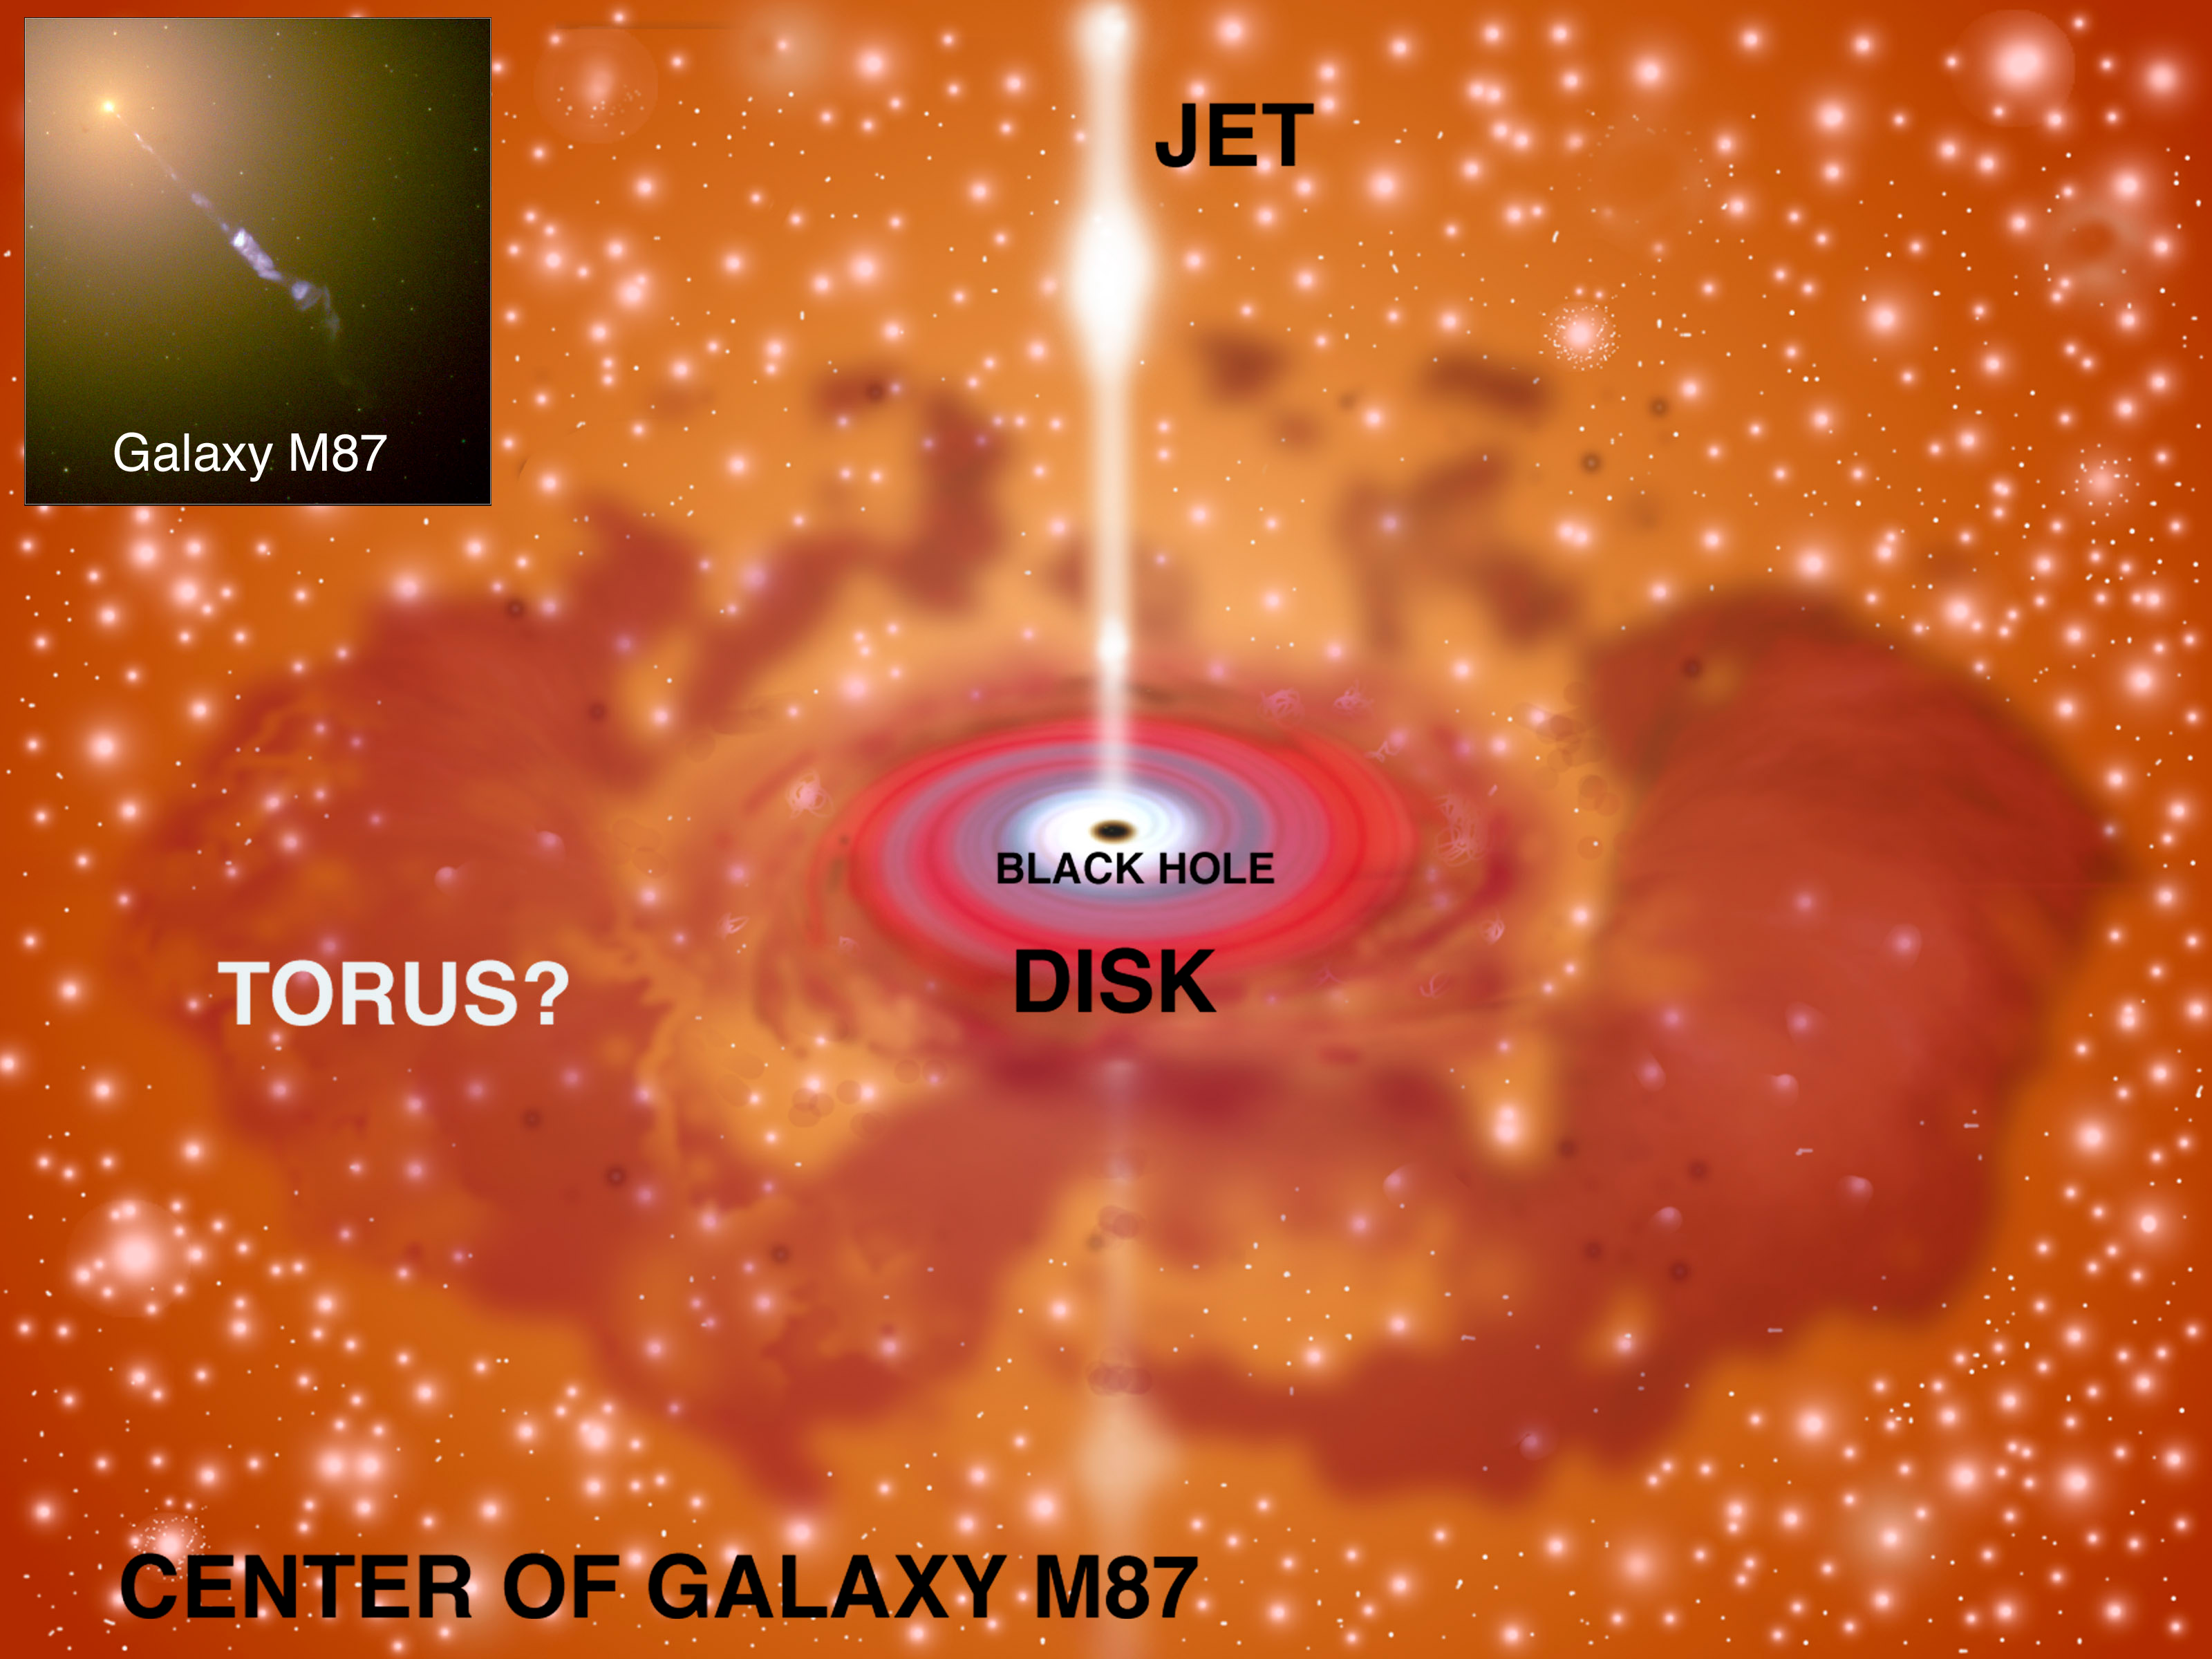

Gemini Observation Deepens Mystery of Local Active Galaxy

This image shows many features believed to exist in the environment surrounding large galactic black holes like the one in M87. Very deep Gemini mid-infrared observations of M-87 have shown that the torus feature is either missing or extremely faint. An optical Hubble Space Telescope image of the core and prominent M-87 jet is shown as an inset to the upper left.

Credit: Artwork by Jon Lomberg; inset image from Hubble Space Telescope.